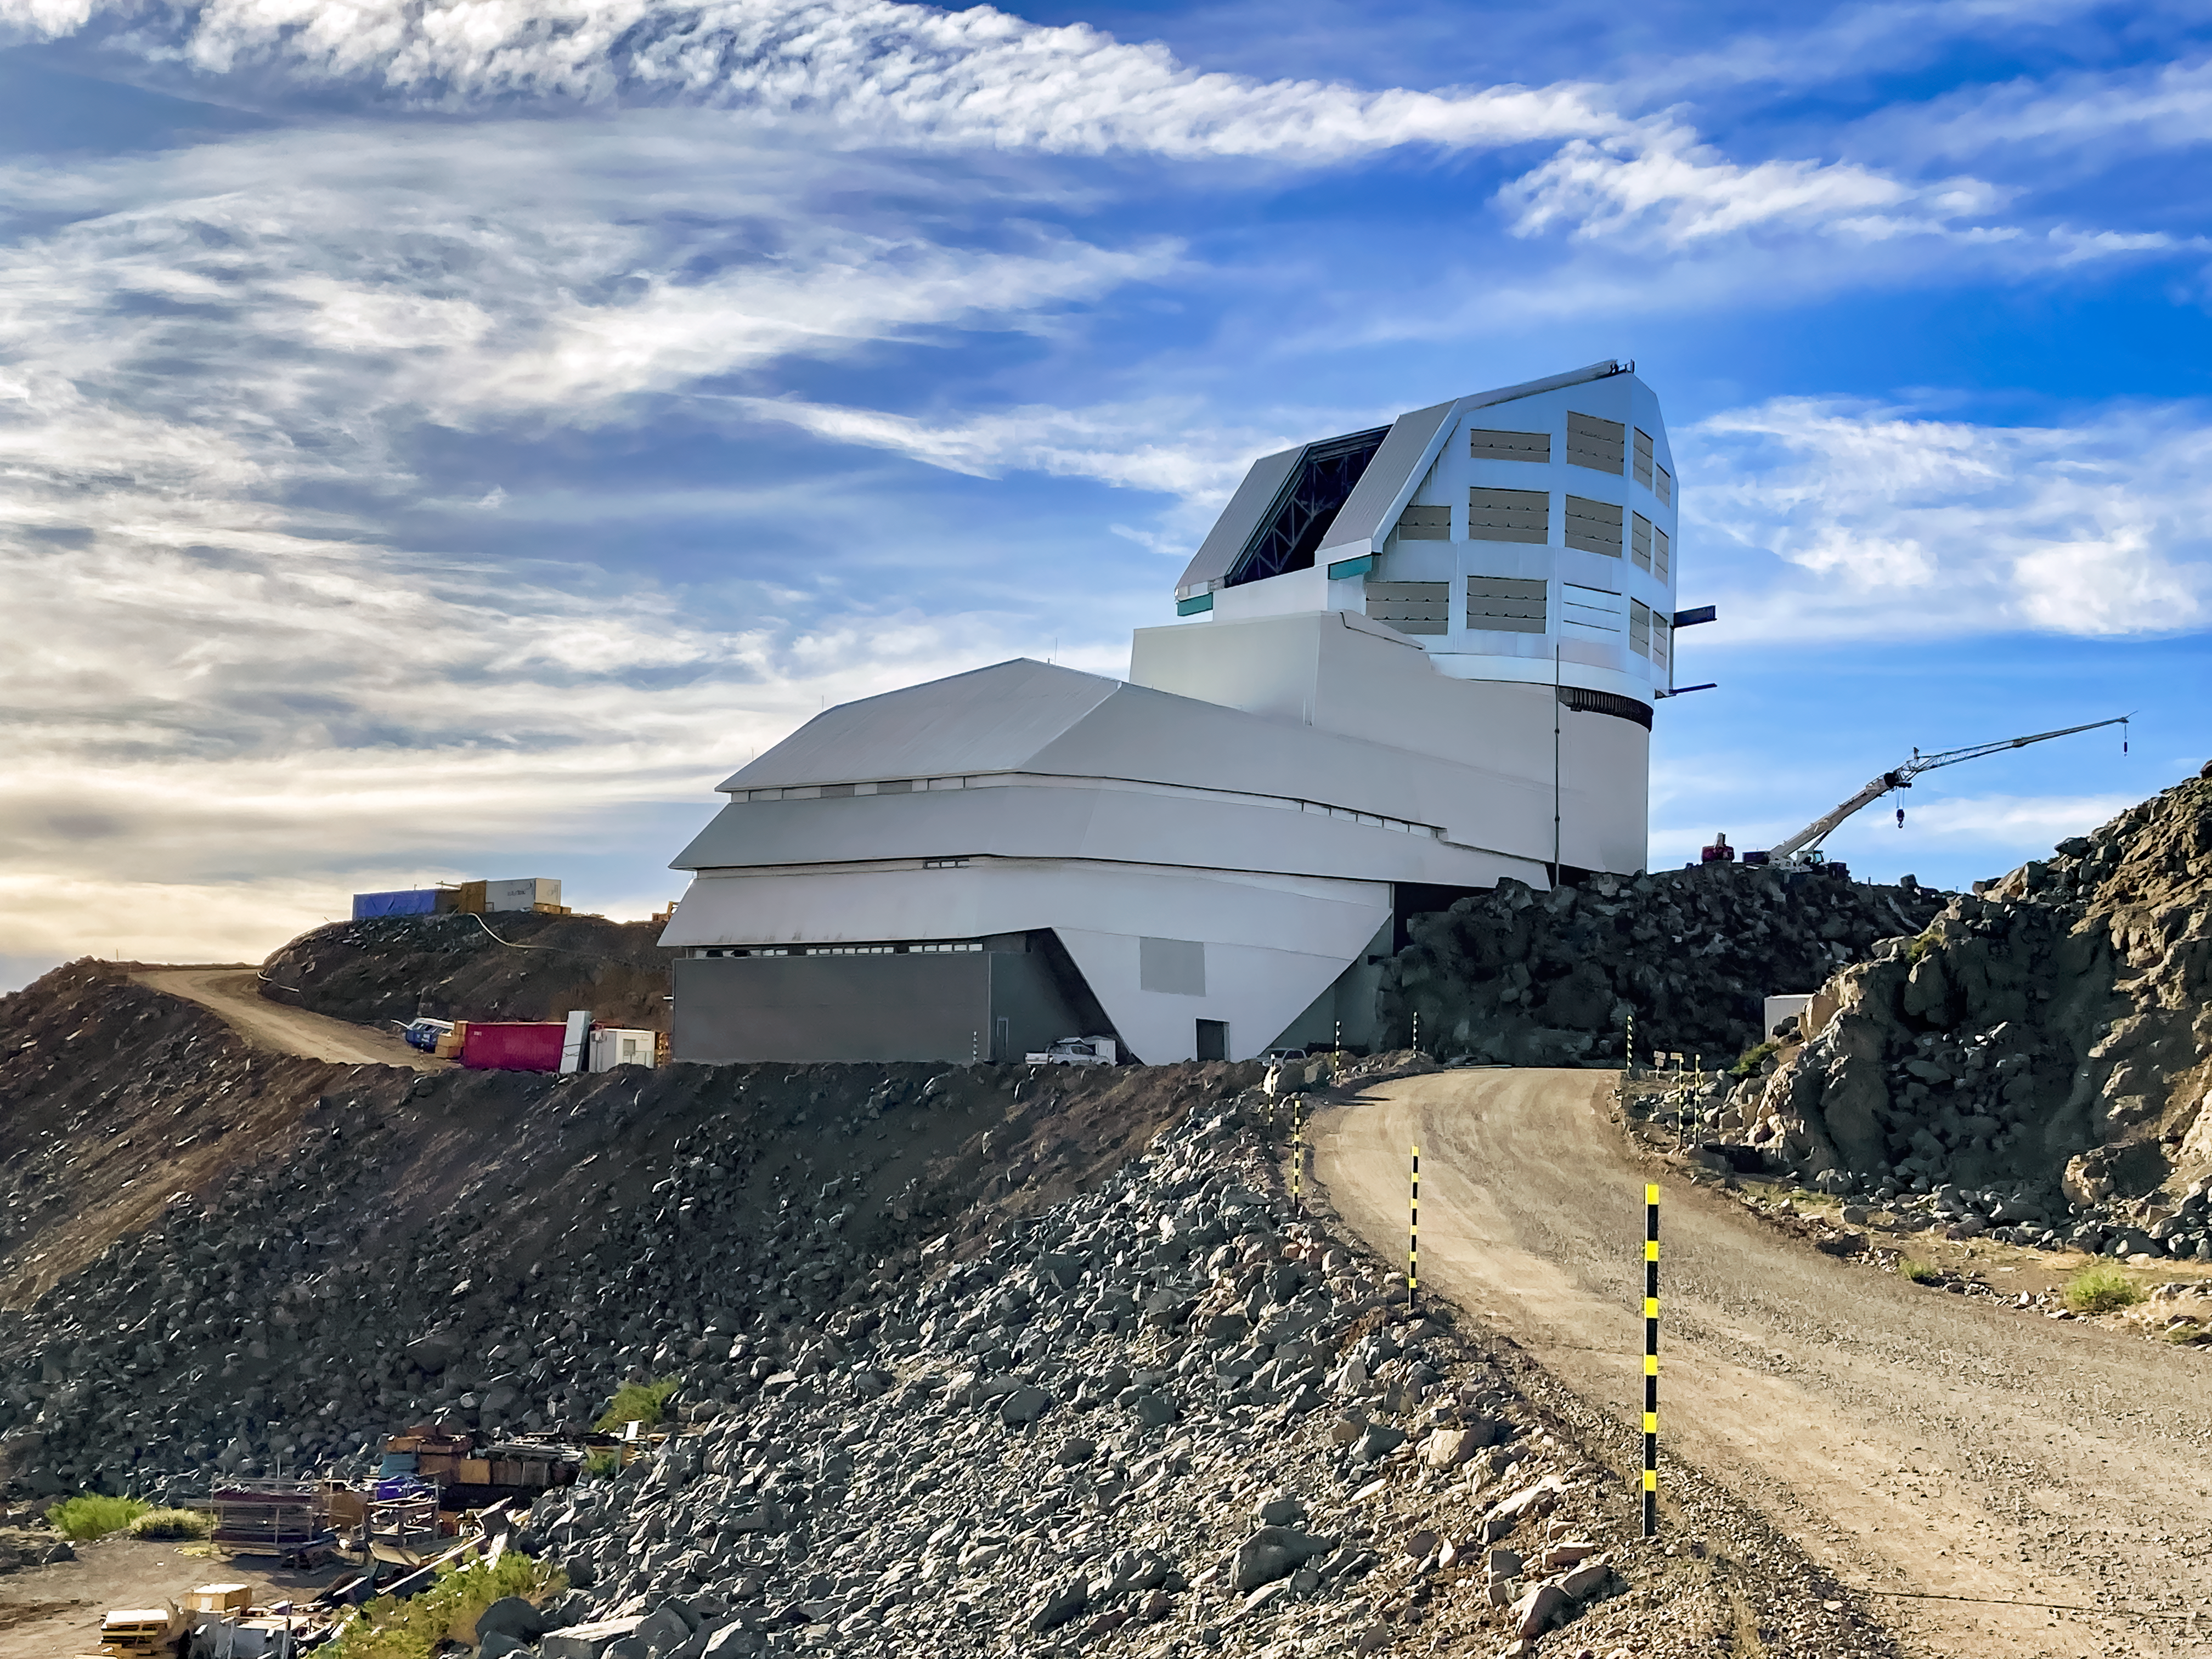

Rubin Observatory with Dome Open

NSF-DOE Vera C. Rubin Observatory staff members are trained to open and close the dome manually.

Credit: RubinObs/NOIRLab/SLAC/NSF/DOE/AURA/C. Walter (Duke Univ.)